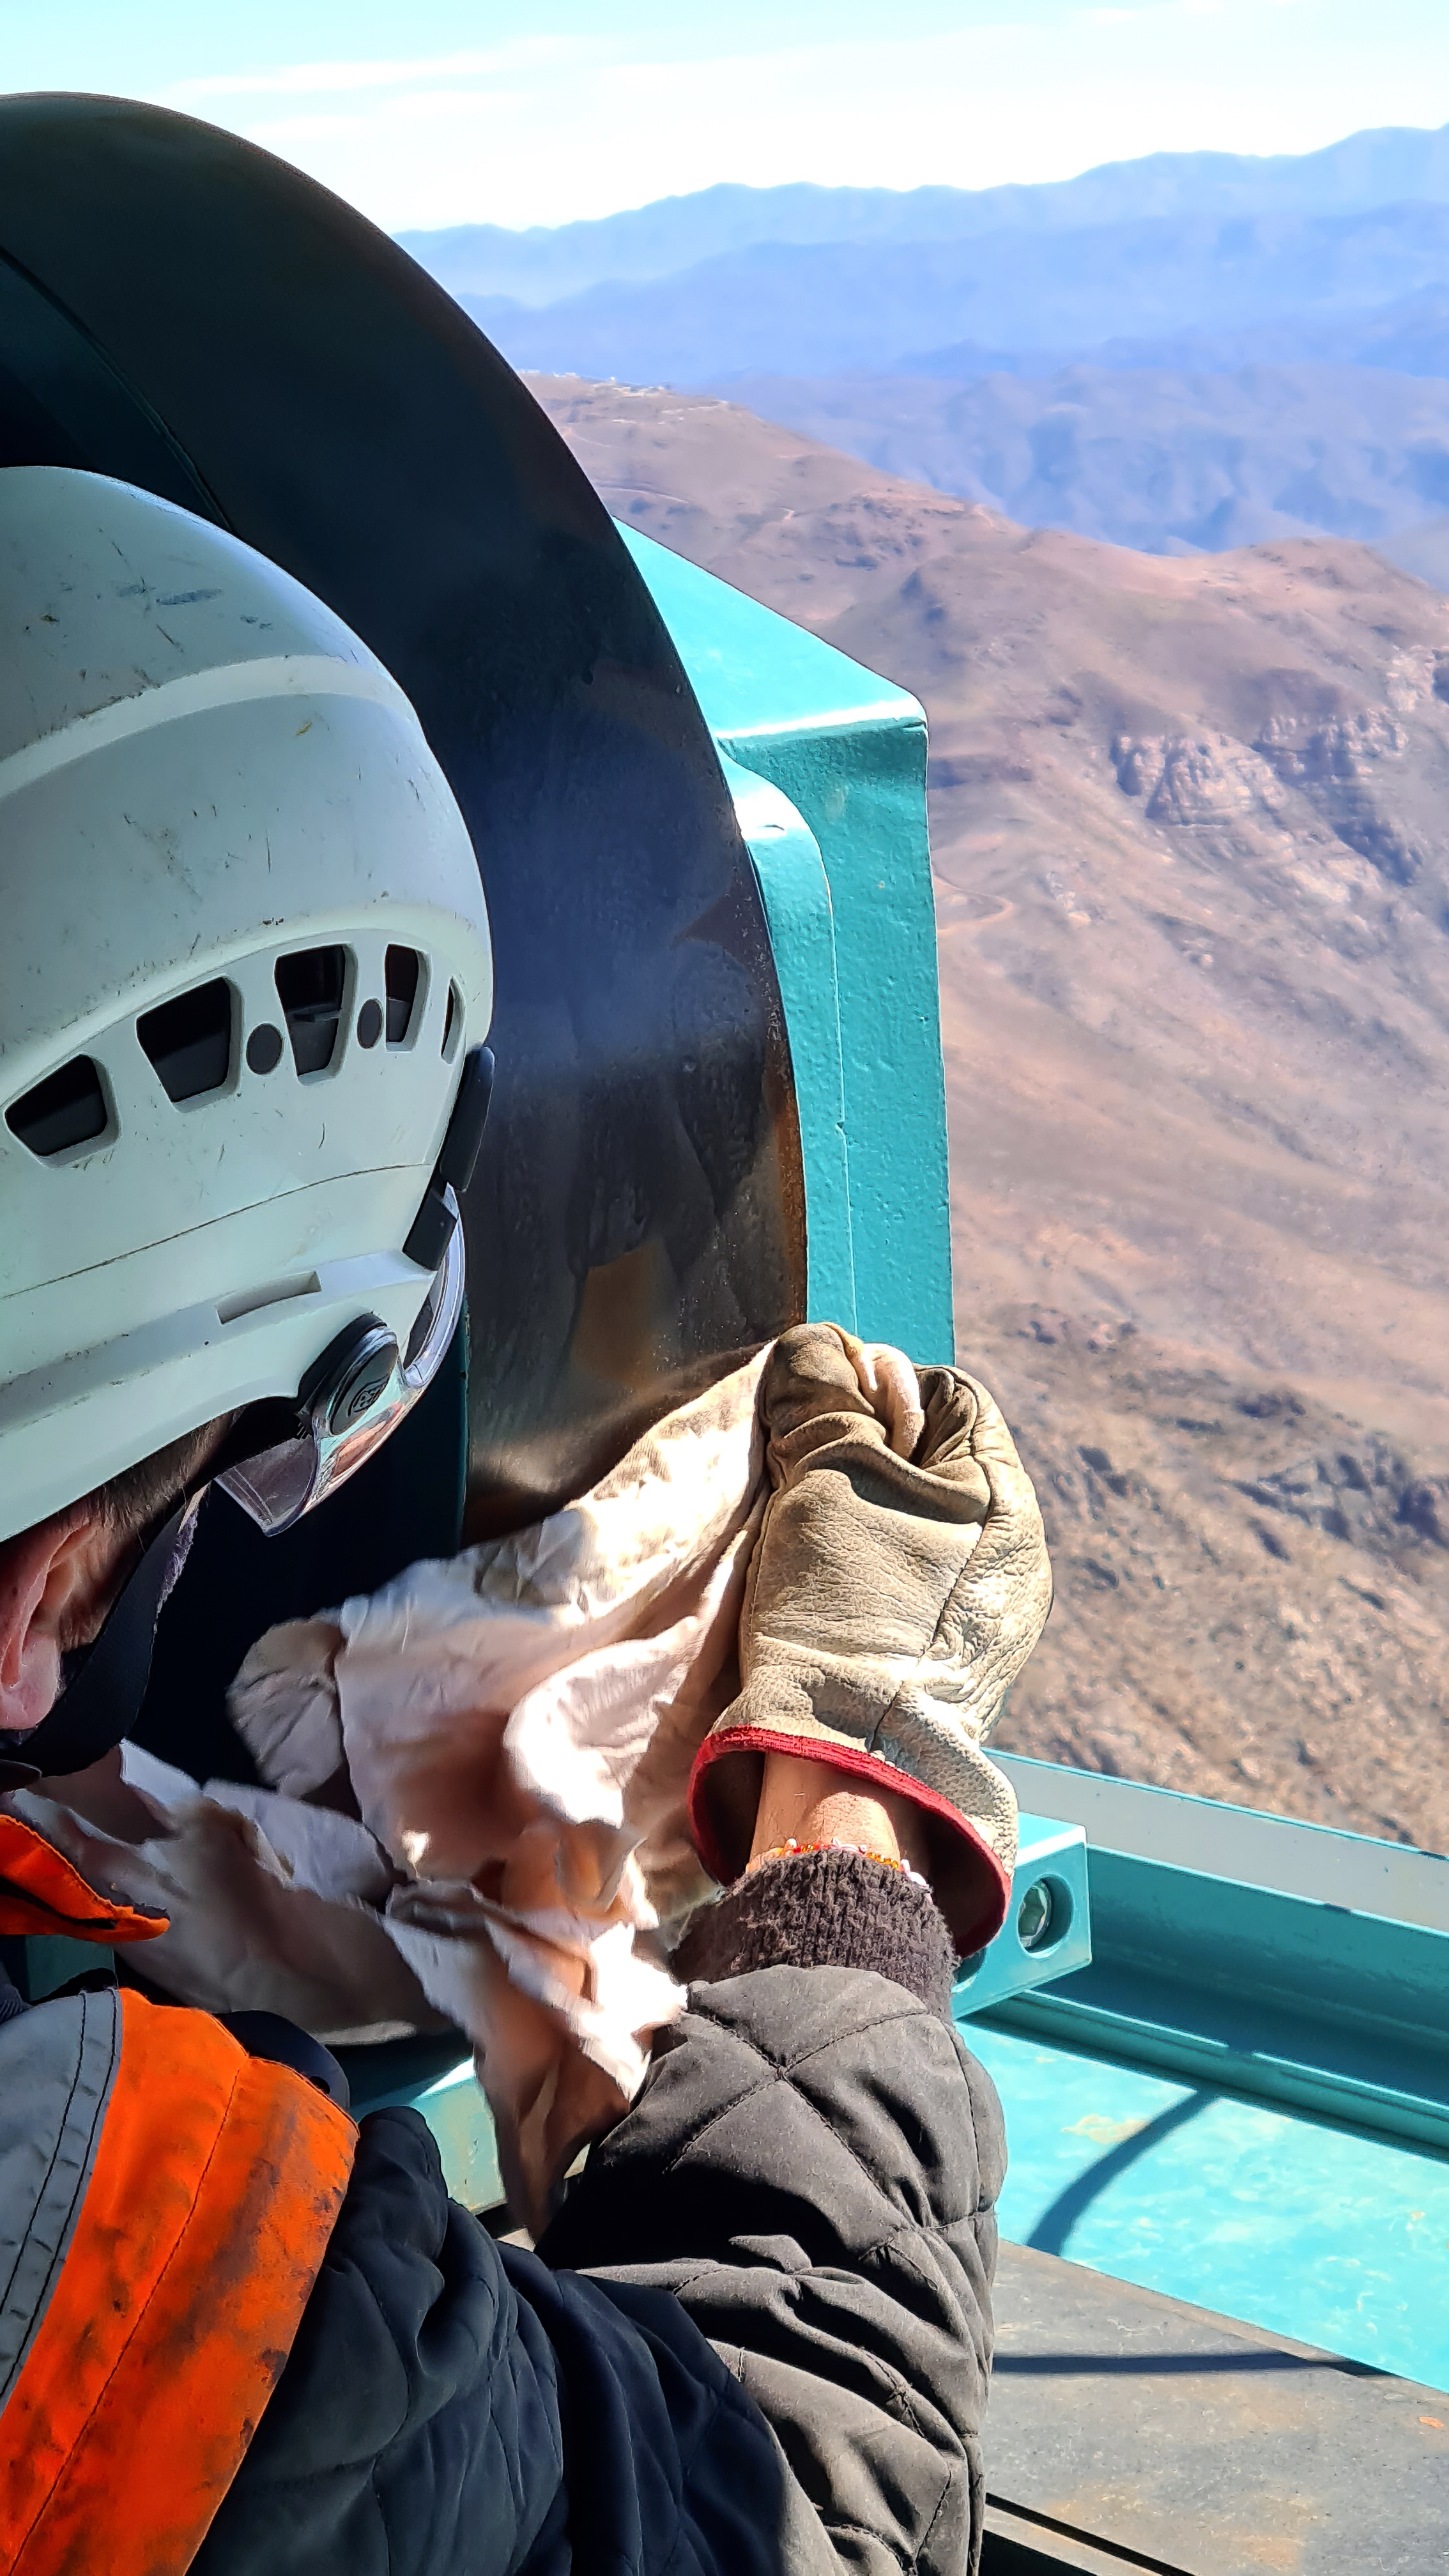

Vera C. Rubin Observatory 28 Aug. 2020

An inspection of the summit facility and equipment was performed on 28 August 2020, after some bad weather moved through the area. In general, the facilities including TMA, Dome, Power, Water lines, Casino (cafeteria), Warehouse, (M1M3), etc, are in good condition.

Credit: Rubin Obs/NSF/AURA